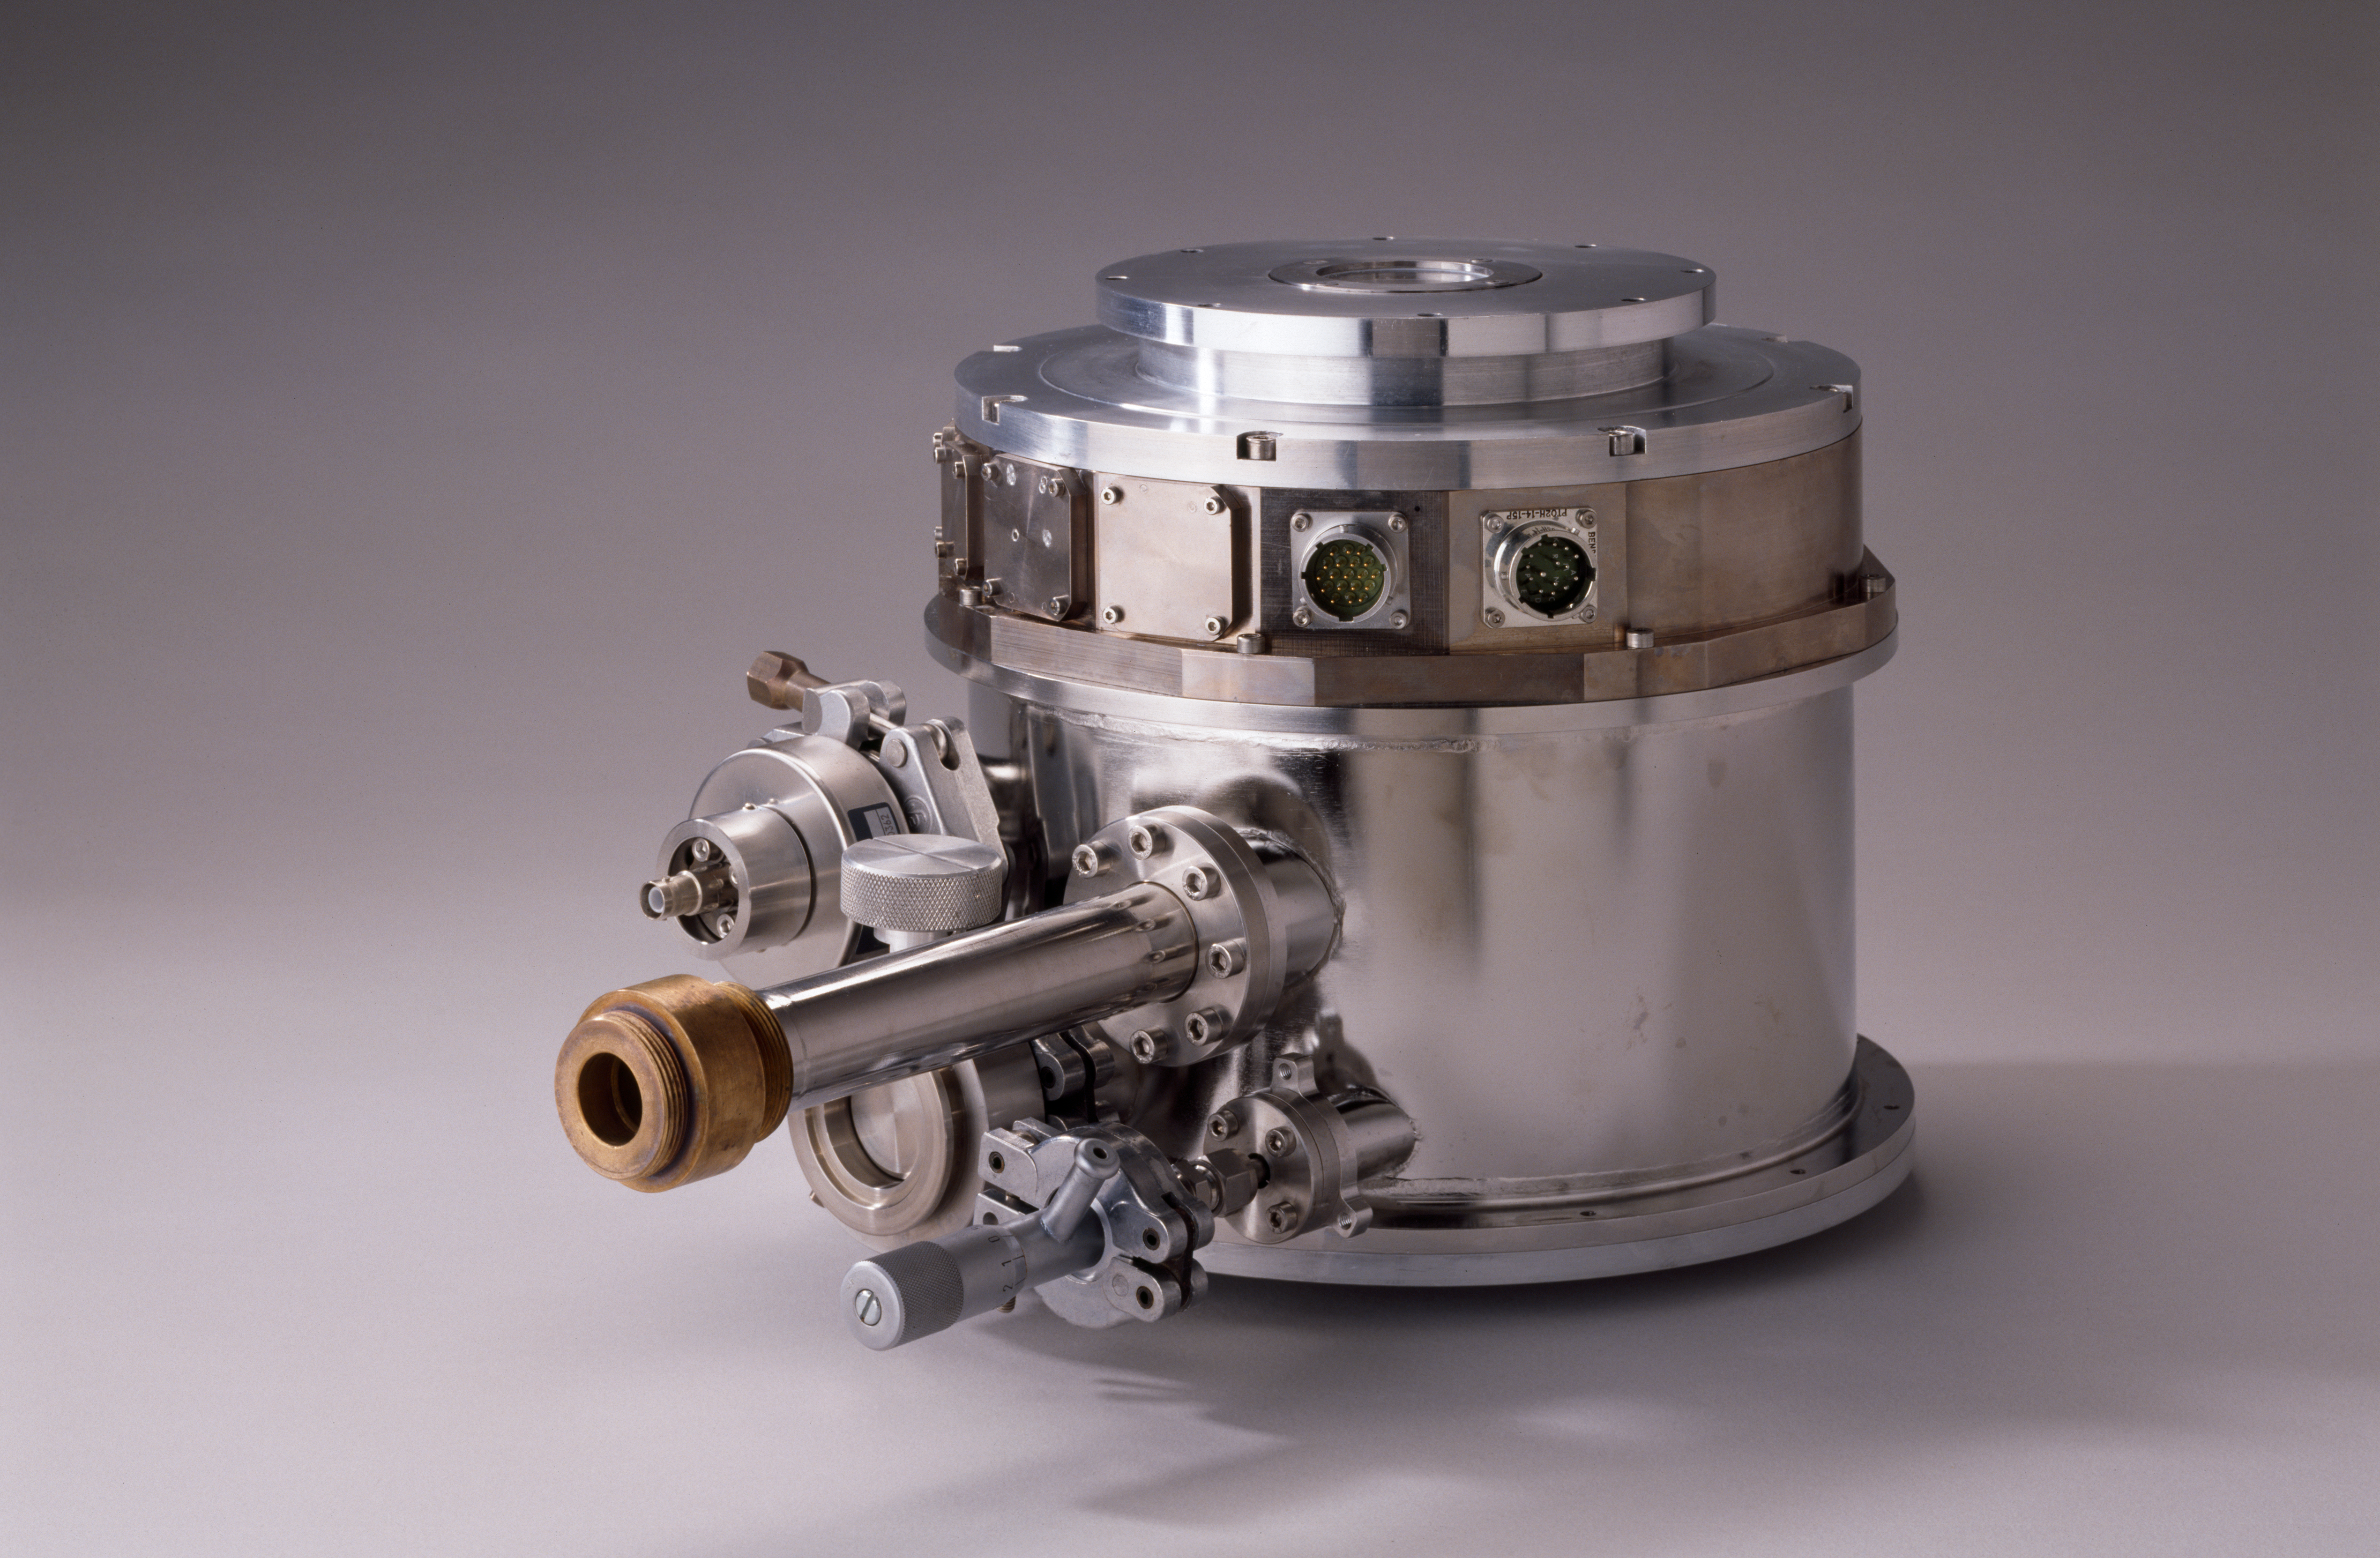

Continuous flow cryostat

Due to the continuous-flow technique, the cryostat can be built very compact. Image taken in 1992.

Credit: ESO/H.H.Heyer